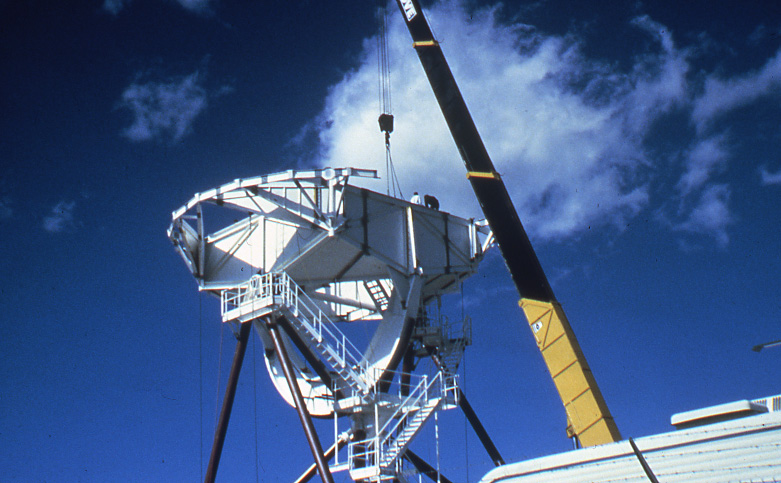

Construction of First VLBA Antenna

Construction of the first VLBA antenna in Pie Town, NM. 1986-10-15

Credit: NSF/AUI/NSF NRAO